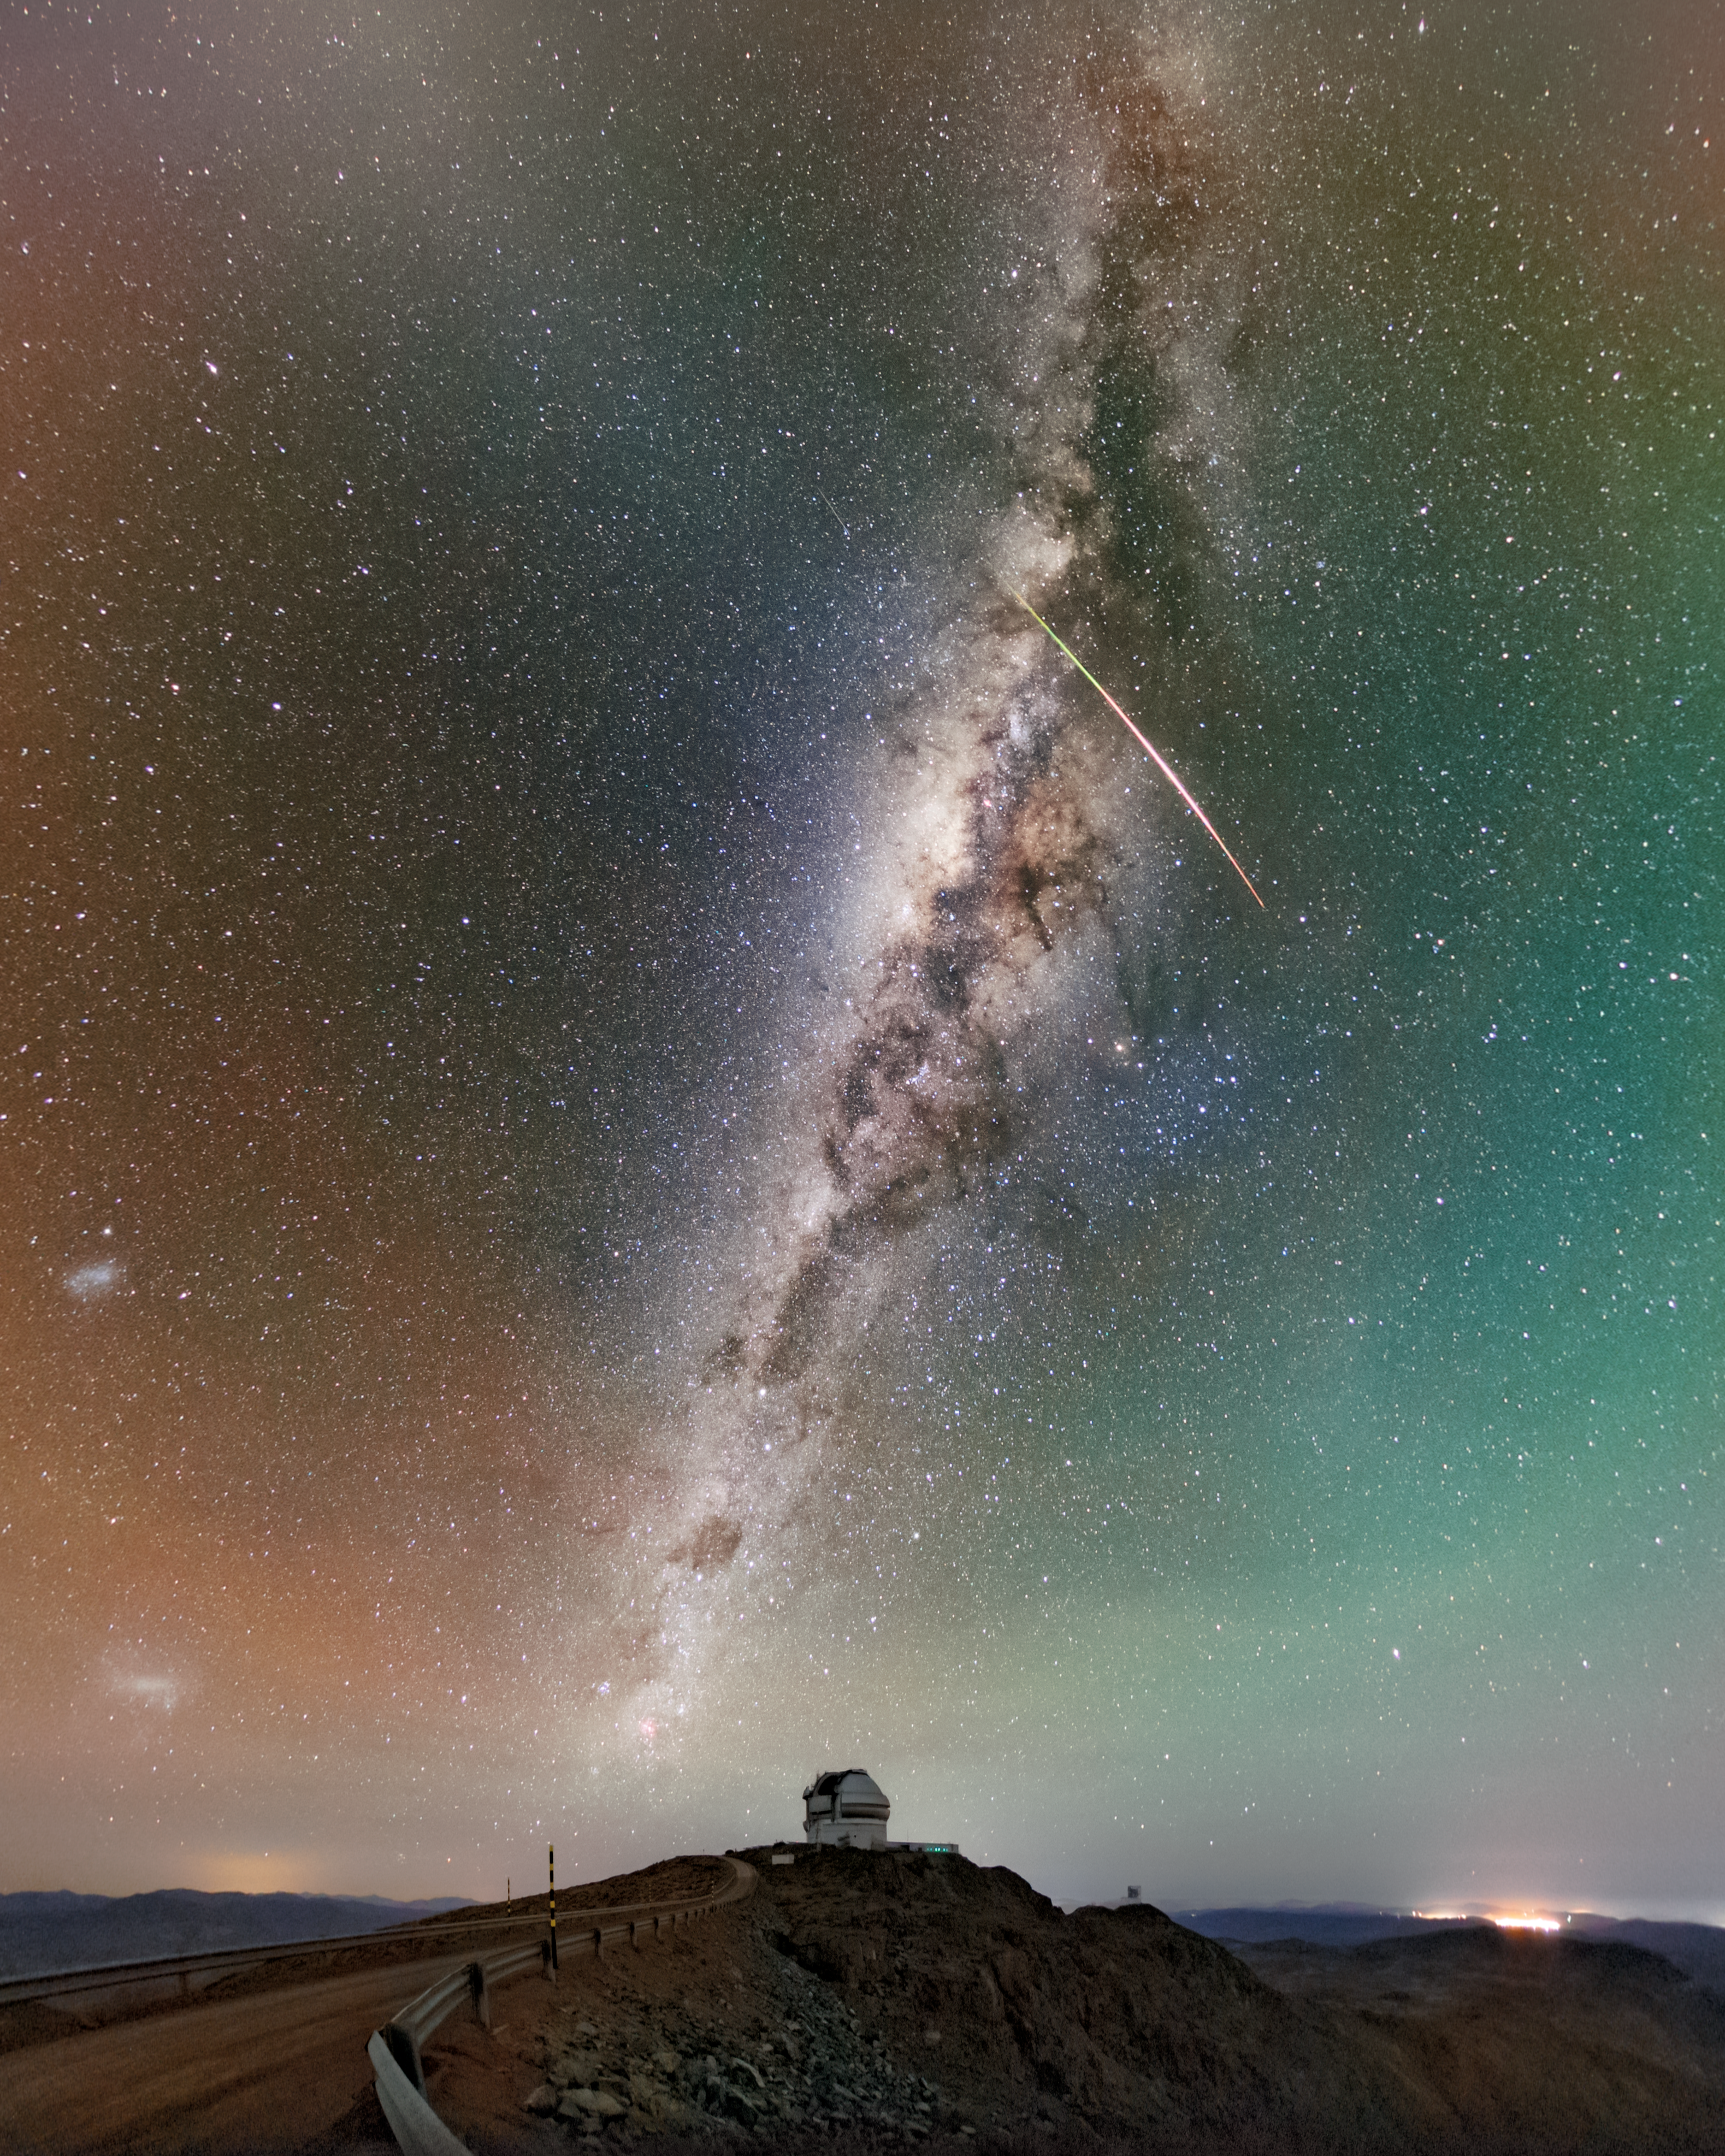

Act Fast (Like Gemini!)

To spot a meteor, you have to act fast. Sometimes a meteor is only visible in the sky for a few seconds. Many astronomical objects change quickly with time. The study of these fleeting changes is called time-domain astronomy. Luckily, Gemini South, one half of the International Gemini Observatory, a Program of NSF NOIRLab, knows all about acting fast.

Often, Gemini is one of the observatories following up on quickly changing astronomical events, including supernovae, asteroids, variable stars, active galactic nuclei, and, of course, meteors. These observations help astronomers track how these objects change over time. Just this year, follow-up observations using Gemini South helped astronomers characterize the closest supernova linked to a fast X-ray transient and near-Earth asteroid 2024 YR4.

However, pointing to these targets is sometimes a matter of speed. Behind Gemini South in this image, perched atop Cerro Pachón, you can see the newly operational NSF–DOE Vera C. Rubin Observatory, jointly funded by the U.S. National Science Foundation and the U.S. Department of Energy's Office of Science. Rubin is a survey telescope that will scan the southern sky and detect up to 10 million changes every night. Each change in the night sky will trigger an alert to astronomers within minutes, initiating potential follow-up observations.

A fulldome version of this image can be found here. Petr Horálek, the photographer, is a NOIRLab Audiovisual Ambassador.

Credit: International Gemini Observatory/NOIRLab/NSF/AURA/P. Horálek (Institute of Physics in Opava)